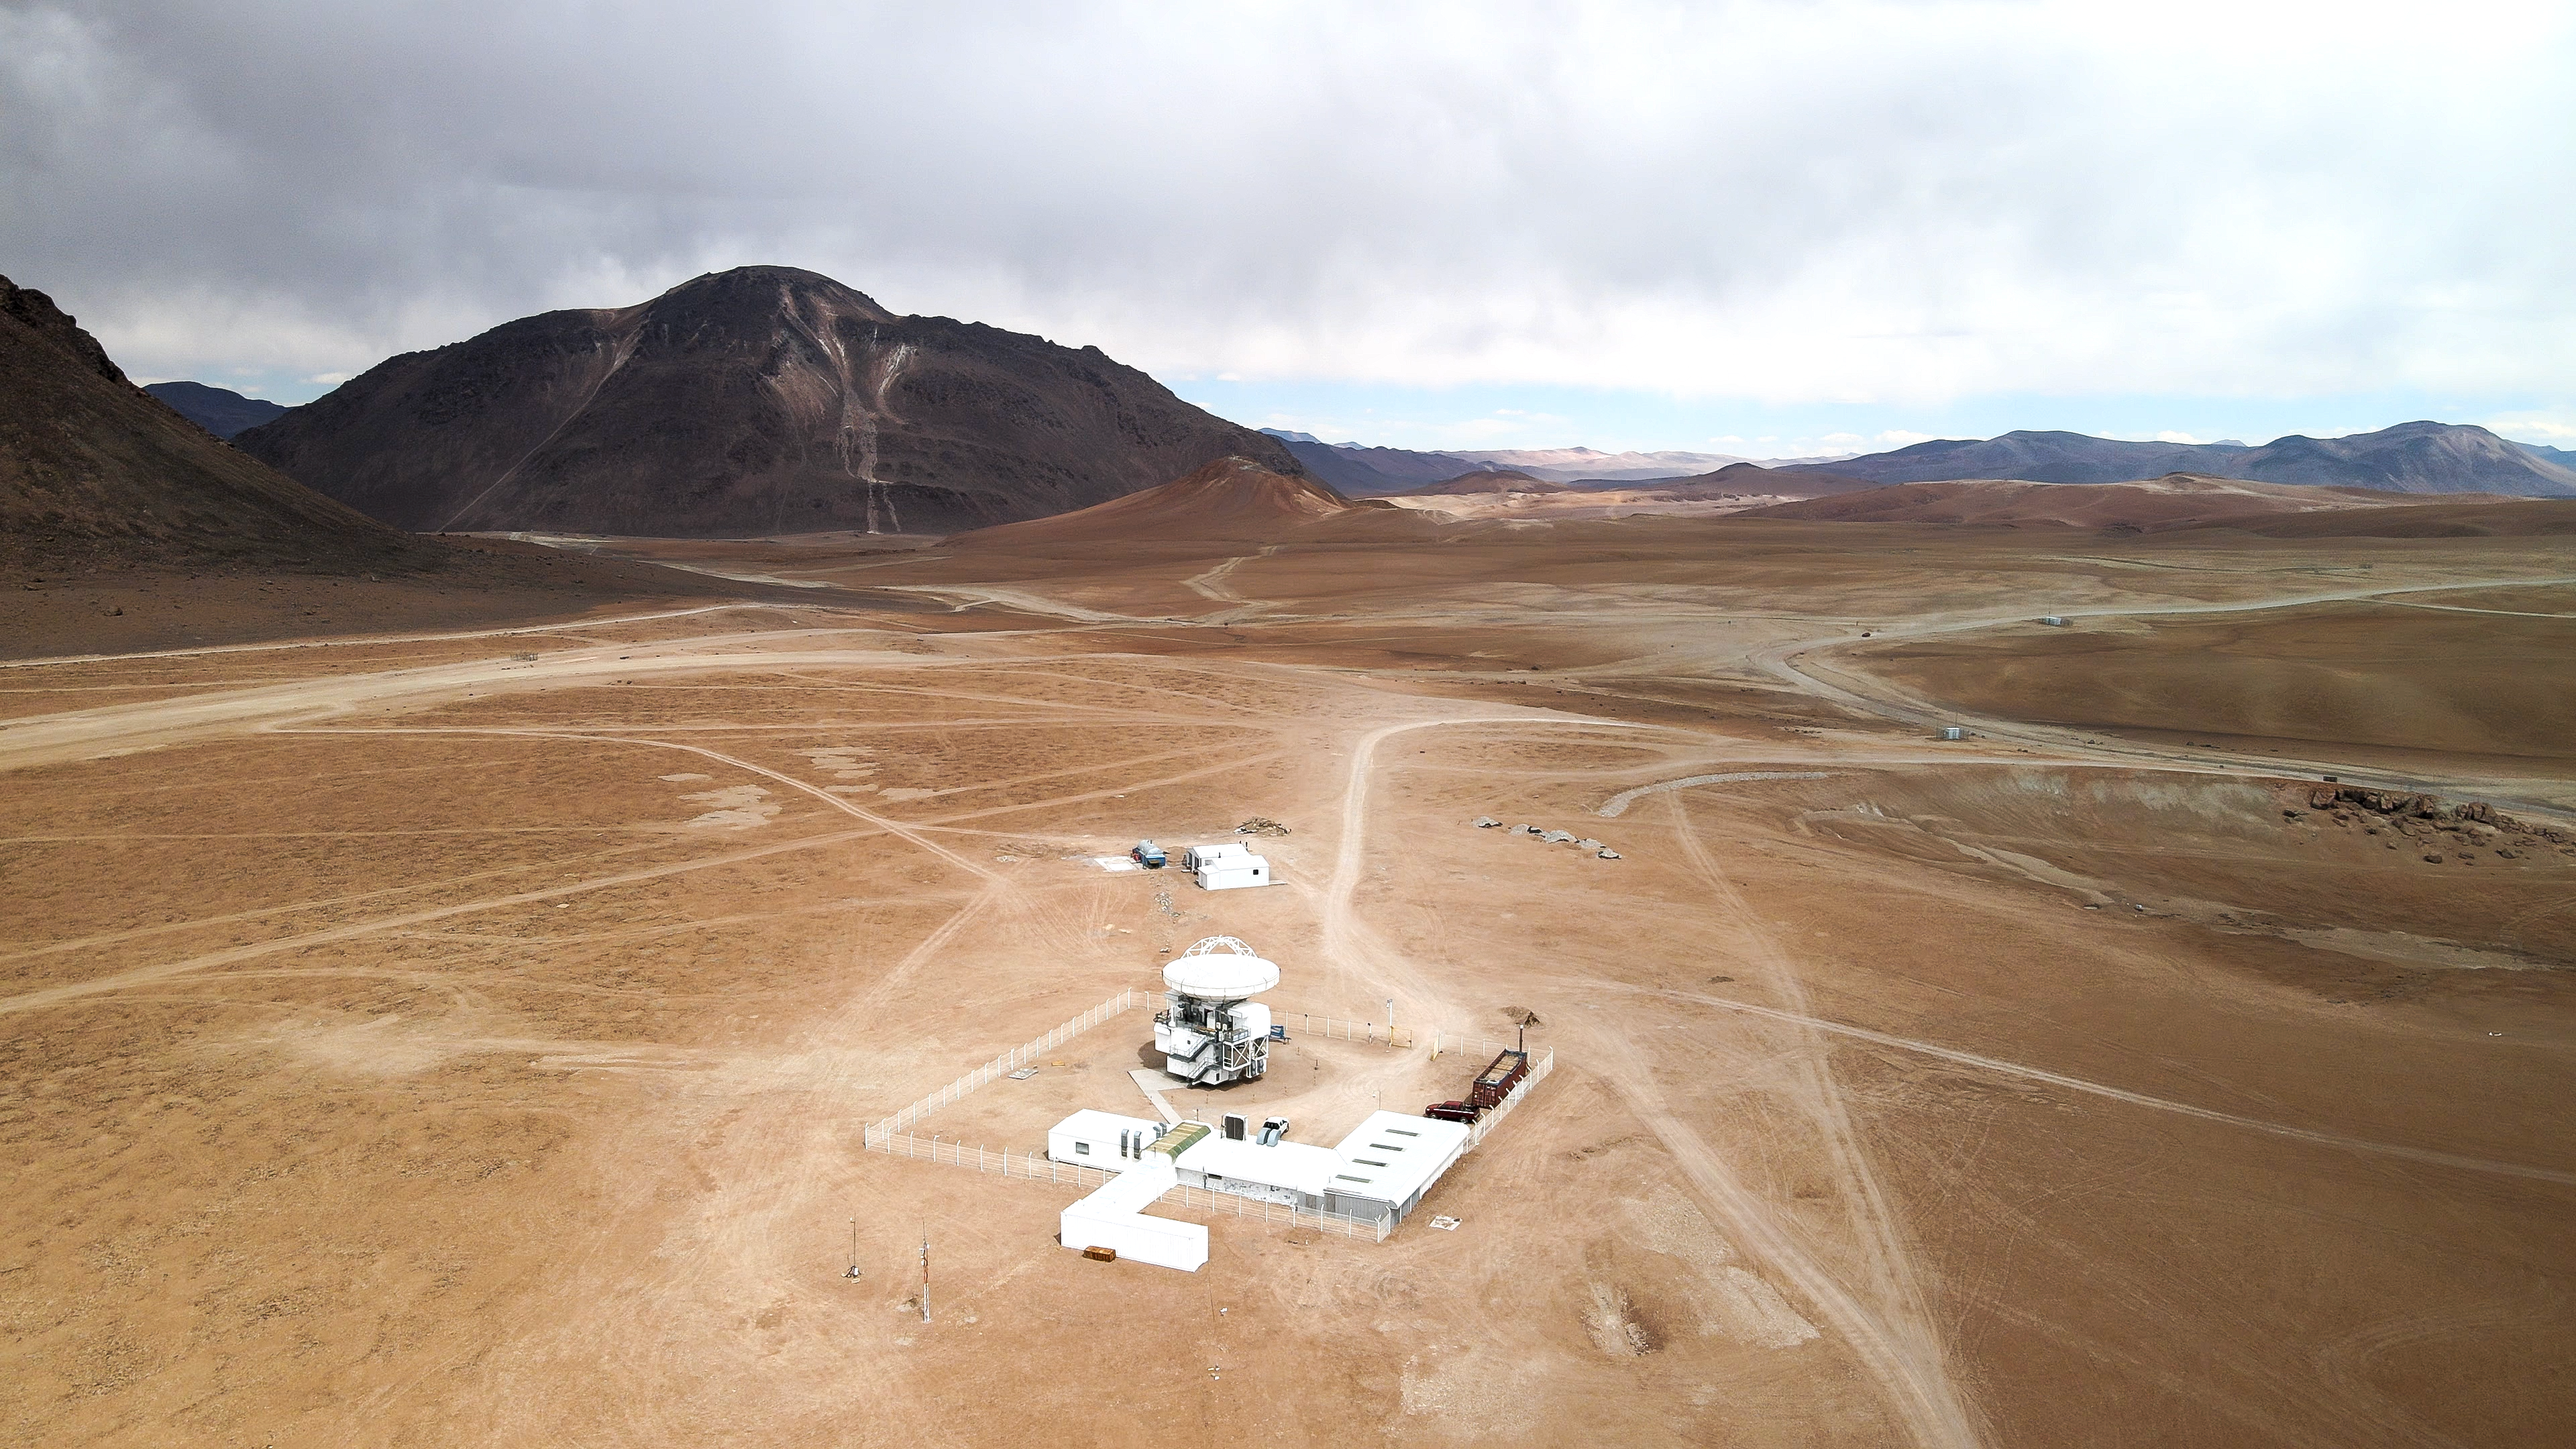

All alone in the desert

Take a look at this aerial photo of the Atacama Pathfinder Experiment, or APEX for short, sat stoically atop the Chajnator plateau in Chile’s Atacama Desert. This remote, dry location, some 5100 metres above sea level, is the perfect location to uncover the secrets of the so-called “cold universe”, the regions in space only a few tens of degrees above absolute zero.

APEX is a 12-metre telescope hosted and operated by ESO on behalf of the Max Planck Institute for Radio Astronomy (MPIfR). It observes at millimetre and submillimetre wavelengths — between infrared and radio waves — where vast cold clouds of interstellar dust and gas glow. These clouds act as the birthplace for new stars and would be obscured in the visible light range.

Light collected by APEX is then recorded by different instruments. One of these, known as the Large APEX Bolometer Camera (LABOCA), has an array of 295 “pixels” known as bolometers (highly sensitive thermometers) which are used to detect tiny fluctuations in the faint radiation coming from astronomical objects. To do this, each bolometer must be cooled to less than 0.3 degrees above absolute zero — that’s a very chilly -272.85 degrees Celsius! With this advanced equipment, APEX peers into remote clouds of cold gas from the chilly solitude of the Atacama Desert.

Credit: ESO